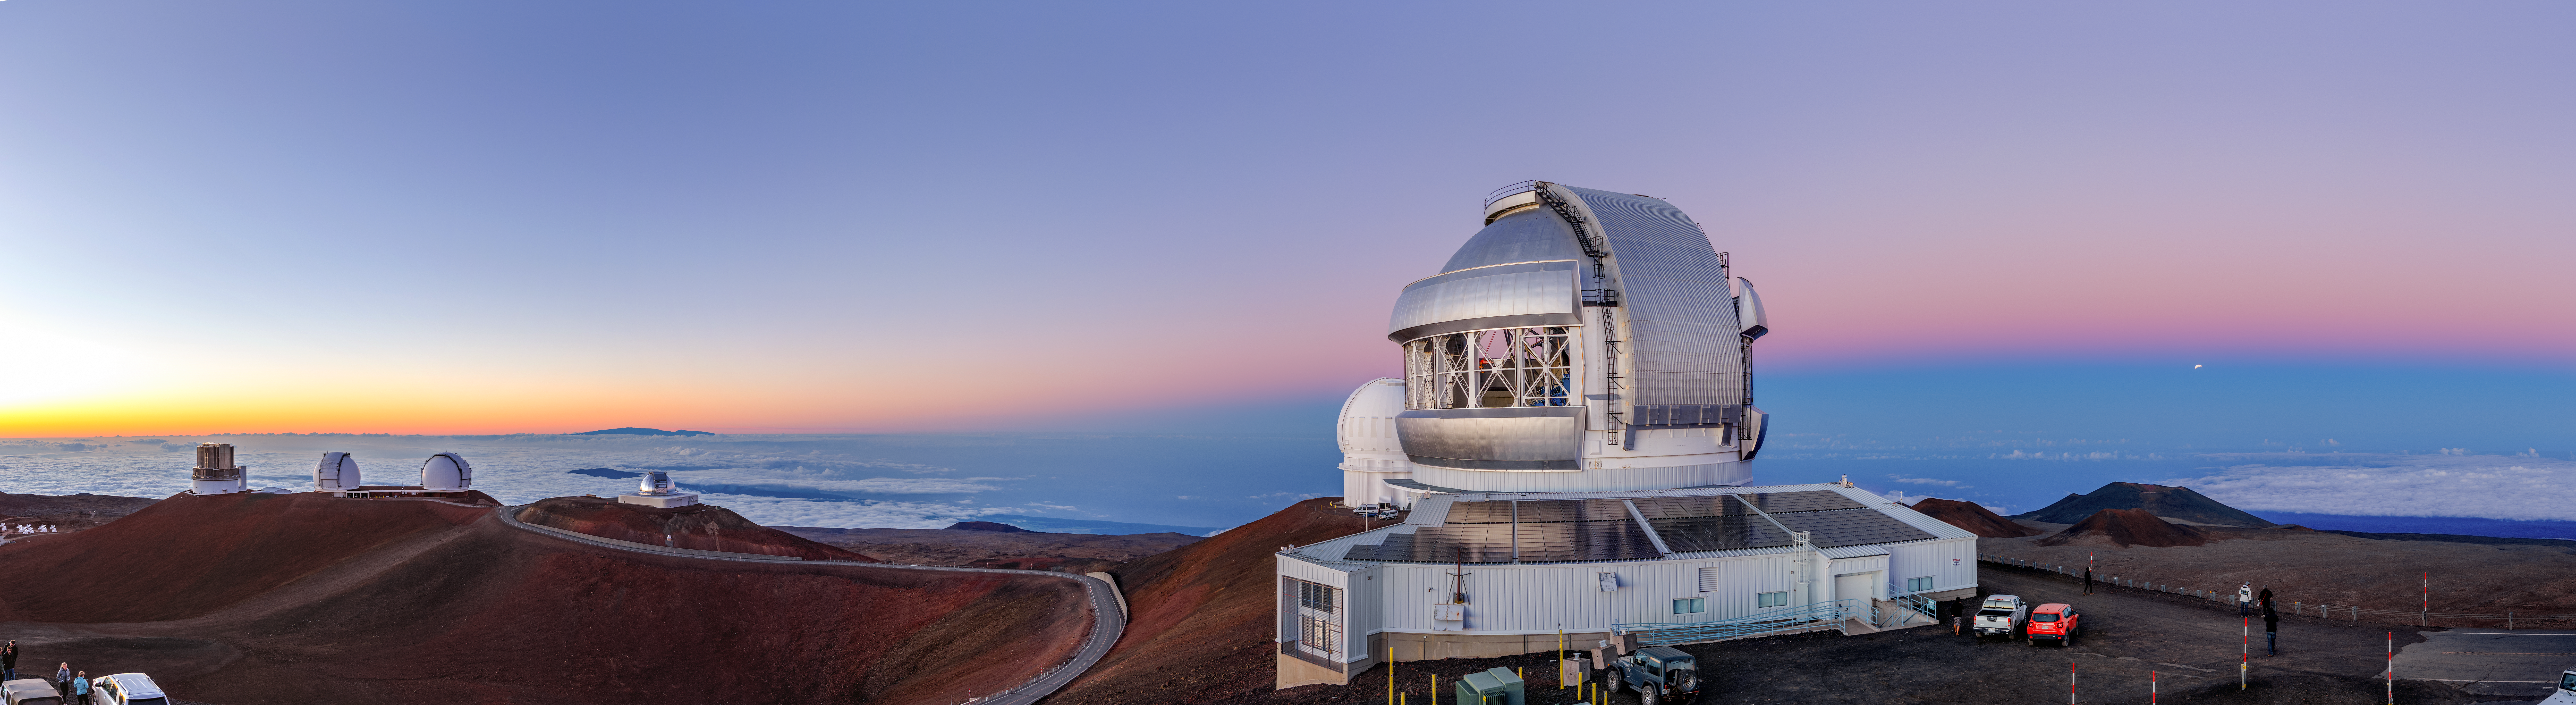

Maunakea Lunar Eclipse Panorama

A panoramic, long-exposure shot taken during the lunar eclipse of Jan 20, 2019 with the Frederick C. Gillett Gemini North telescope visible in the foreground.

Credit: NOIRLab/NSF/AURA/J. Chu